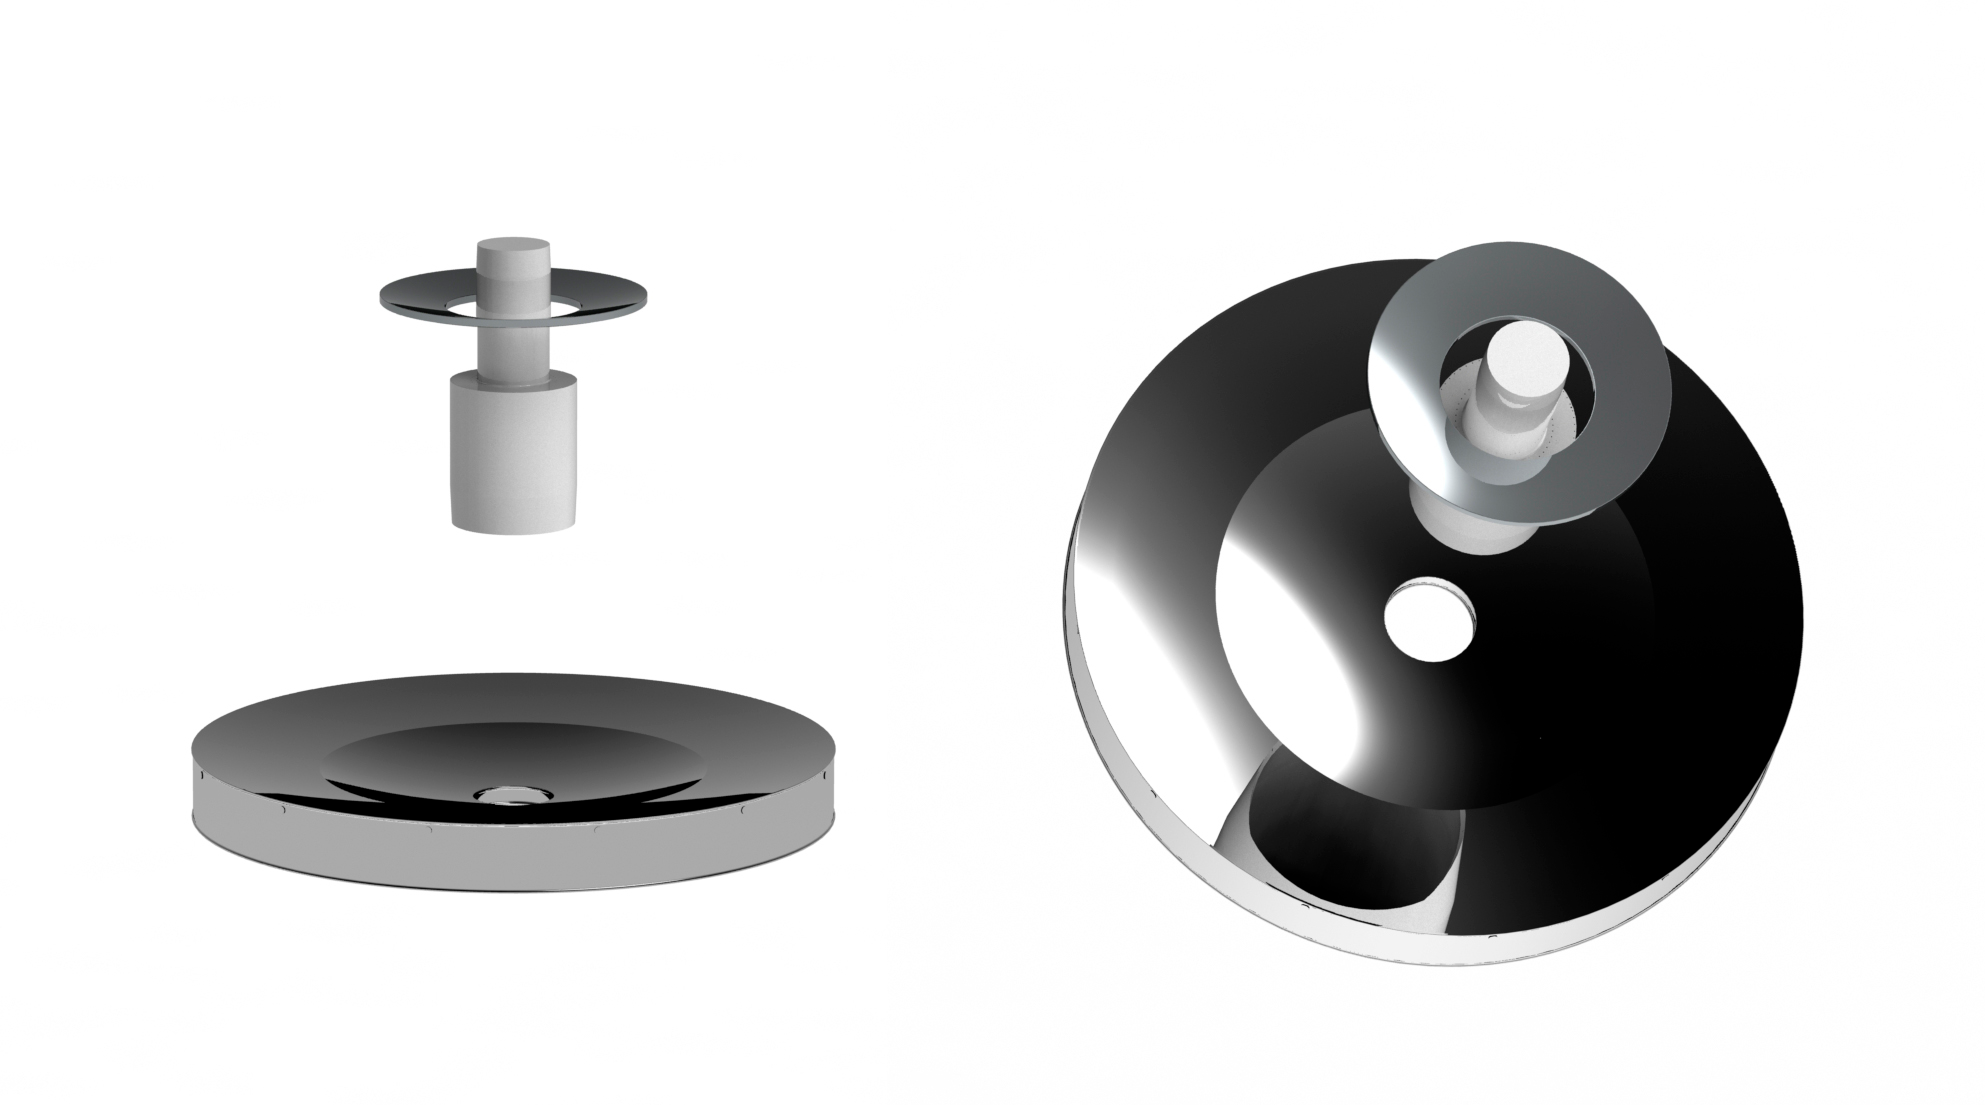

M1M3 and M2 Mirrors

The primary/tertiary mirrors shown in place with the secondary mirror and camera shown from the side and from above.

Credit: Rubin Observatory/NSF/AURA